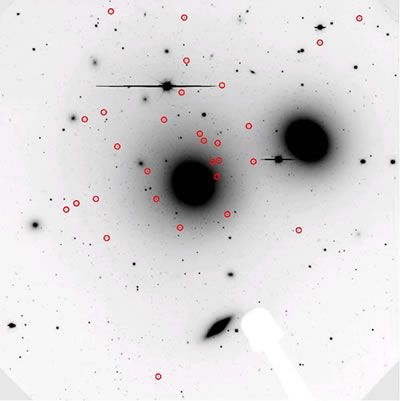

Deep GMOS-South image

Deep GMOS-South image in the i’ band of the central part of the Hydra Cluster. The field is 5.5 arcminutes across. NGC 3331 is the large massive elliptical in the center, while NGC 3309, another large elliptical, is to the upper right. The circles mark the location of ultra-compact dwarf candidates. The shadow (in white) of the GMOS guide probe is seen at the bottom.

Credit: International Gemini Observatory/NOIRLab/NSF/AURA